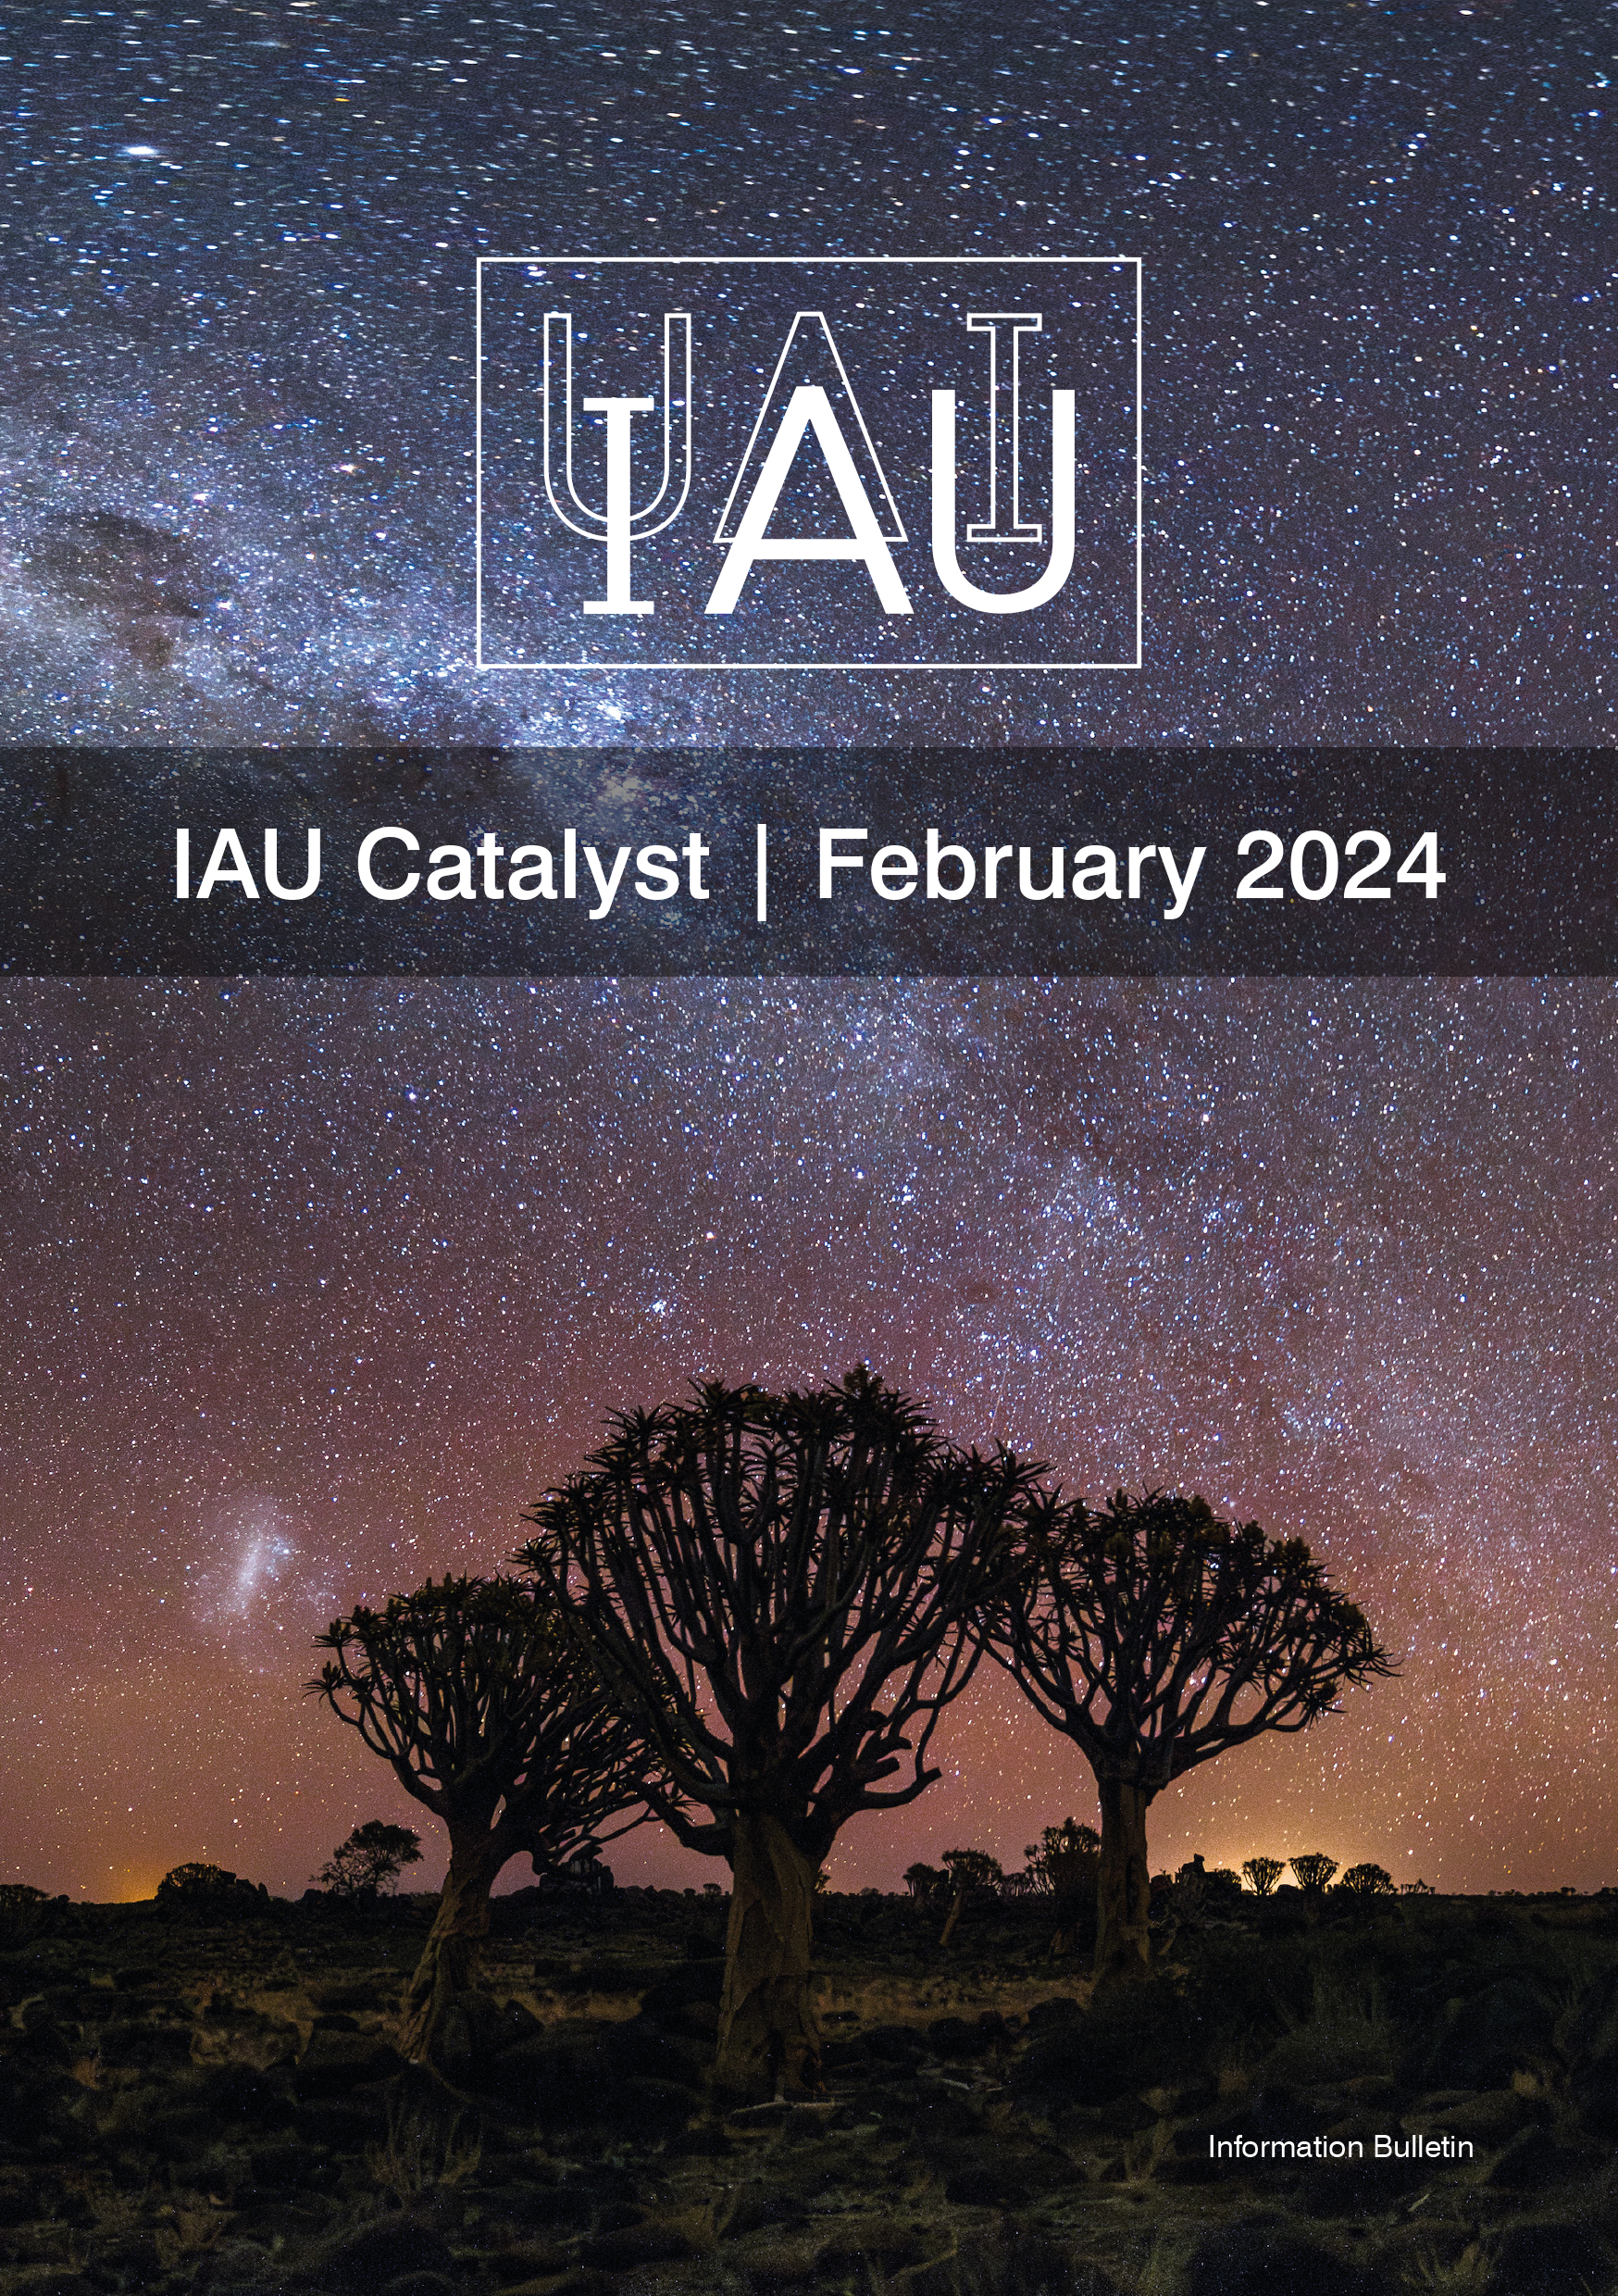

Catalyst 10 Cover

Catalyst 10 Cover.

Credit: IAU